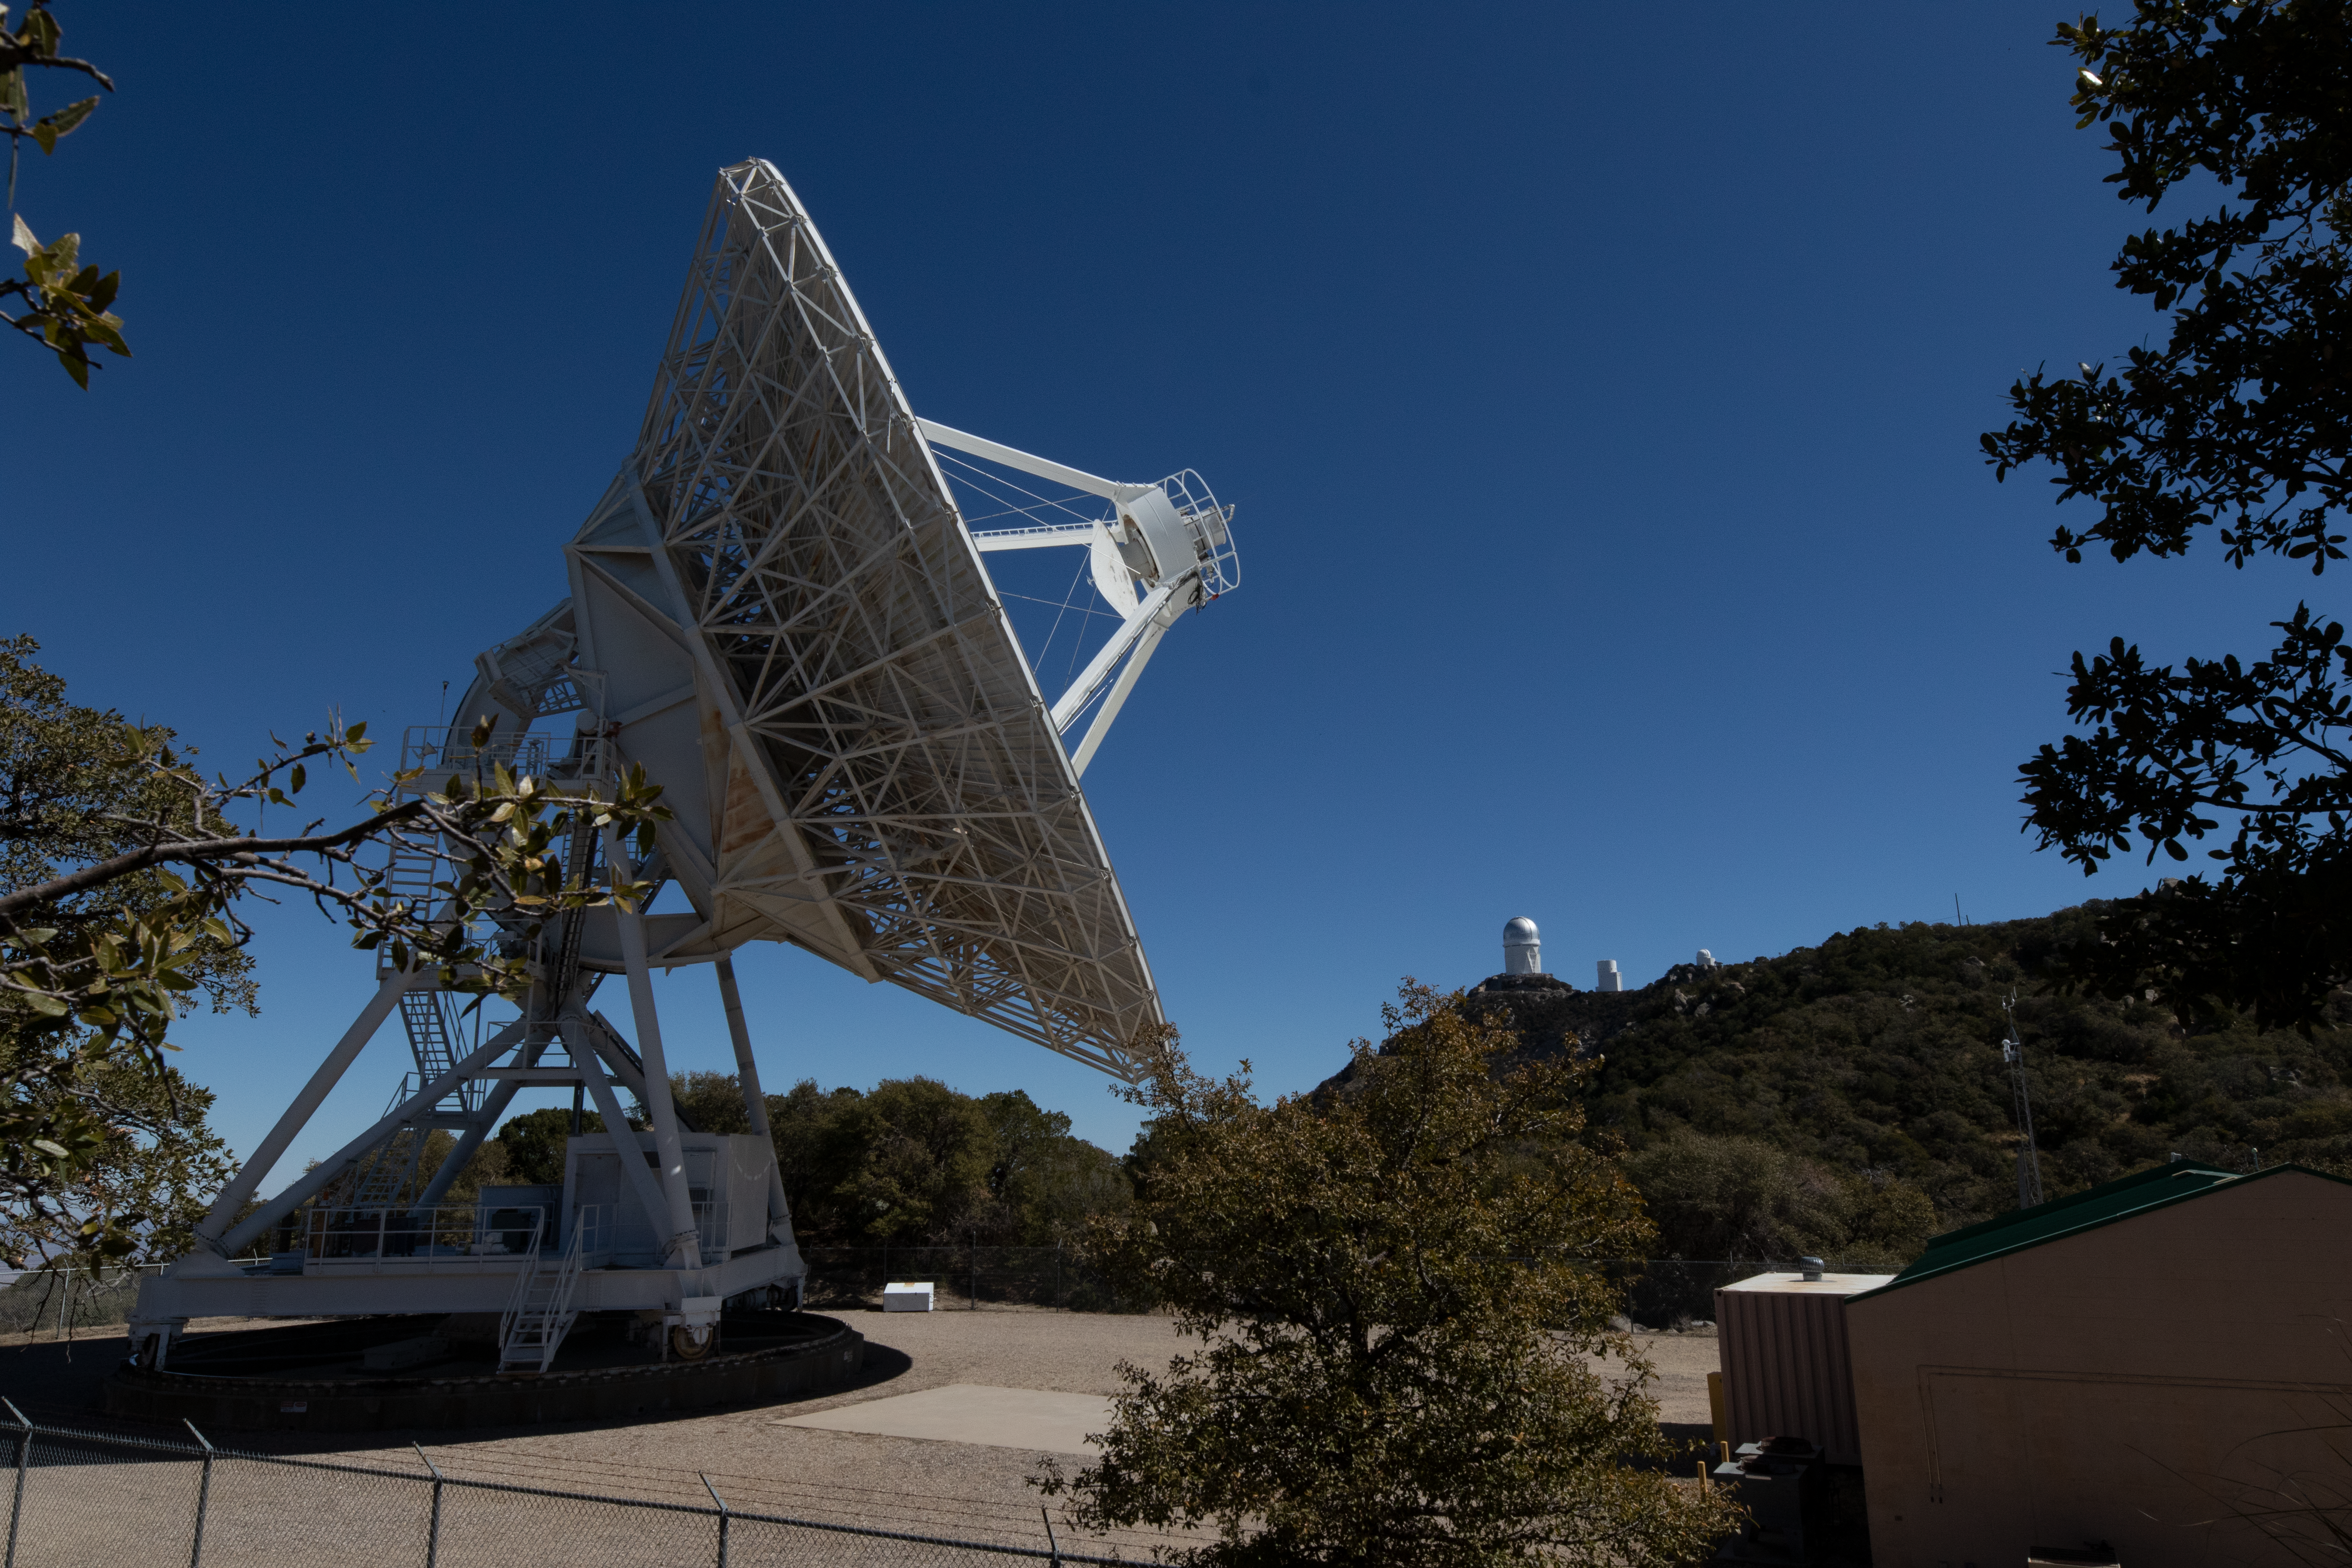

Very Long Baseline Array Antenna Side

The Very Long Baseline Array antenna from the side on Kitt Peak National Observatory in Arizona.

Credit: Kitt Peak National Observatory/NOIRLab/NSF/AURA/P. Marenfeld